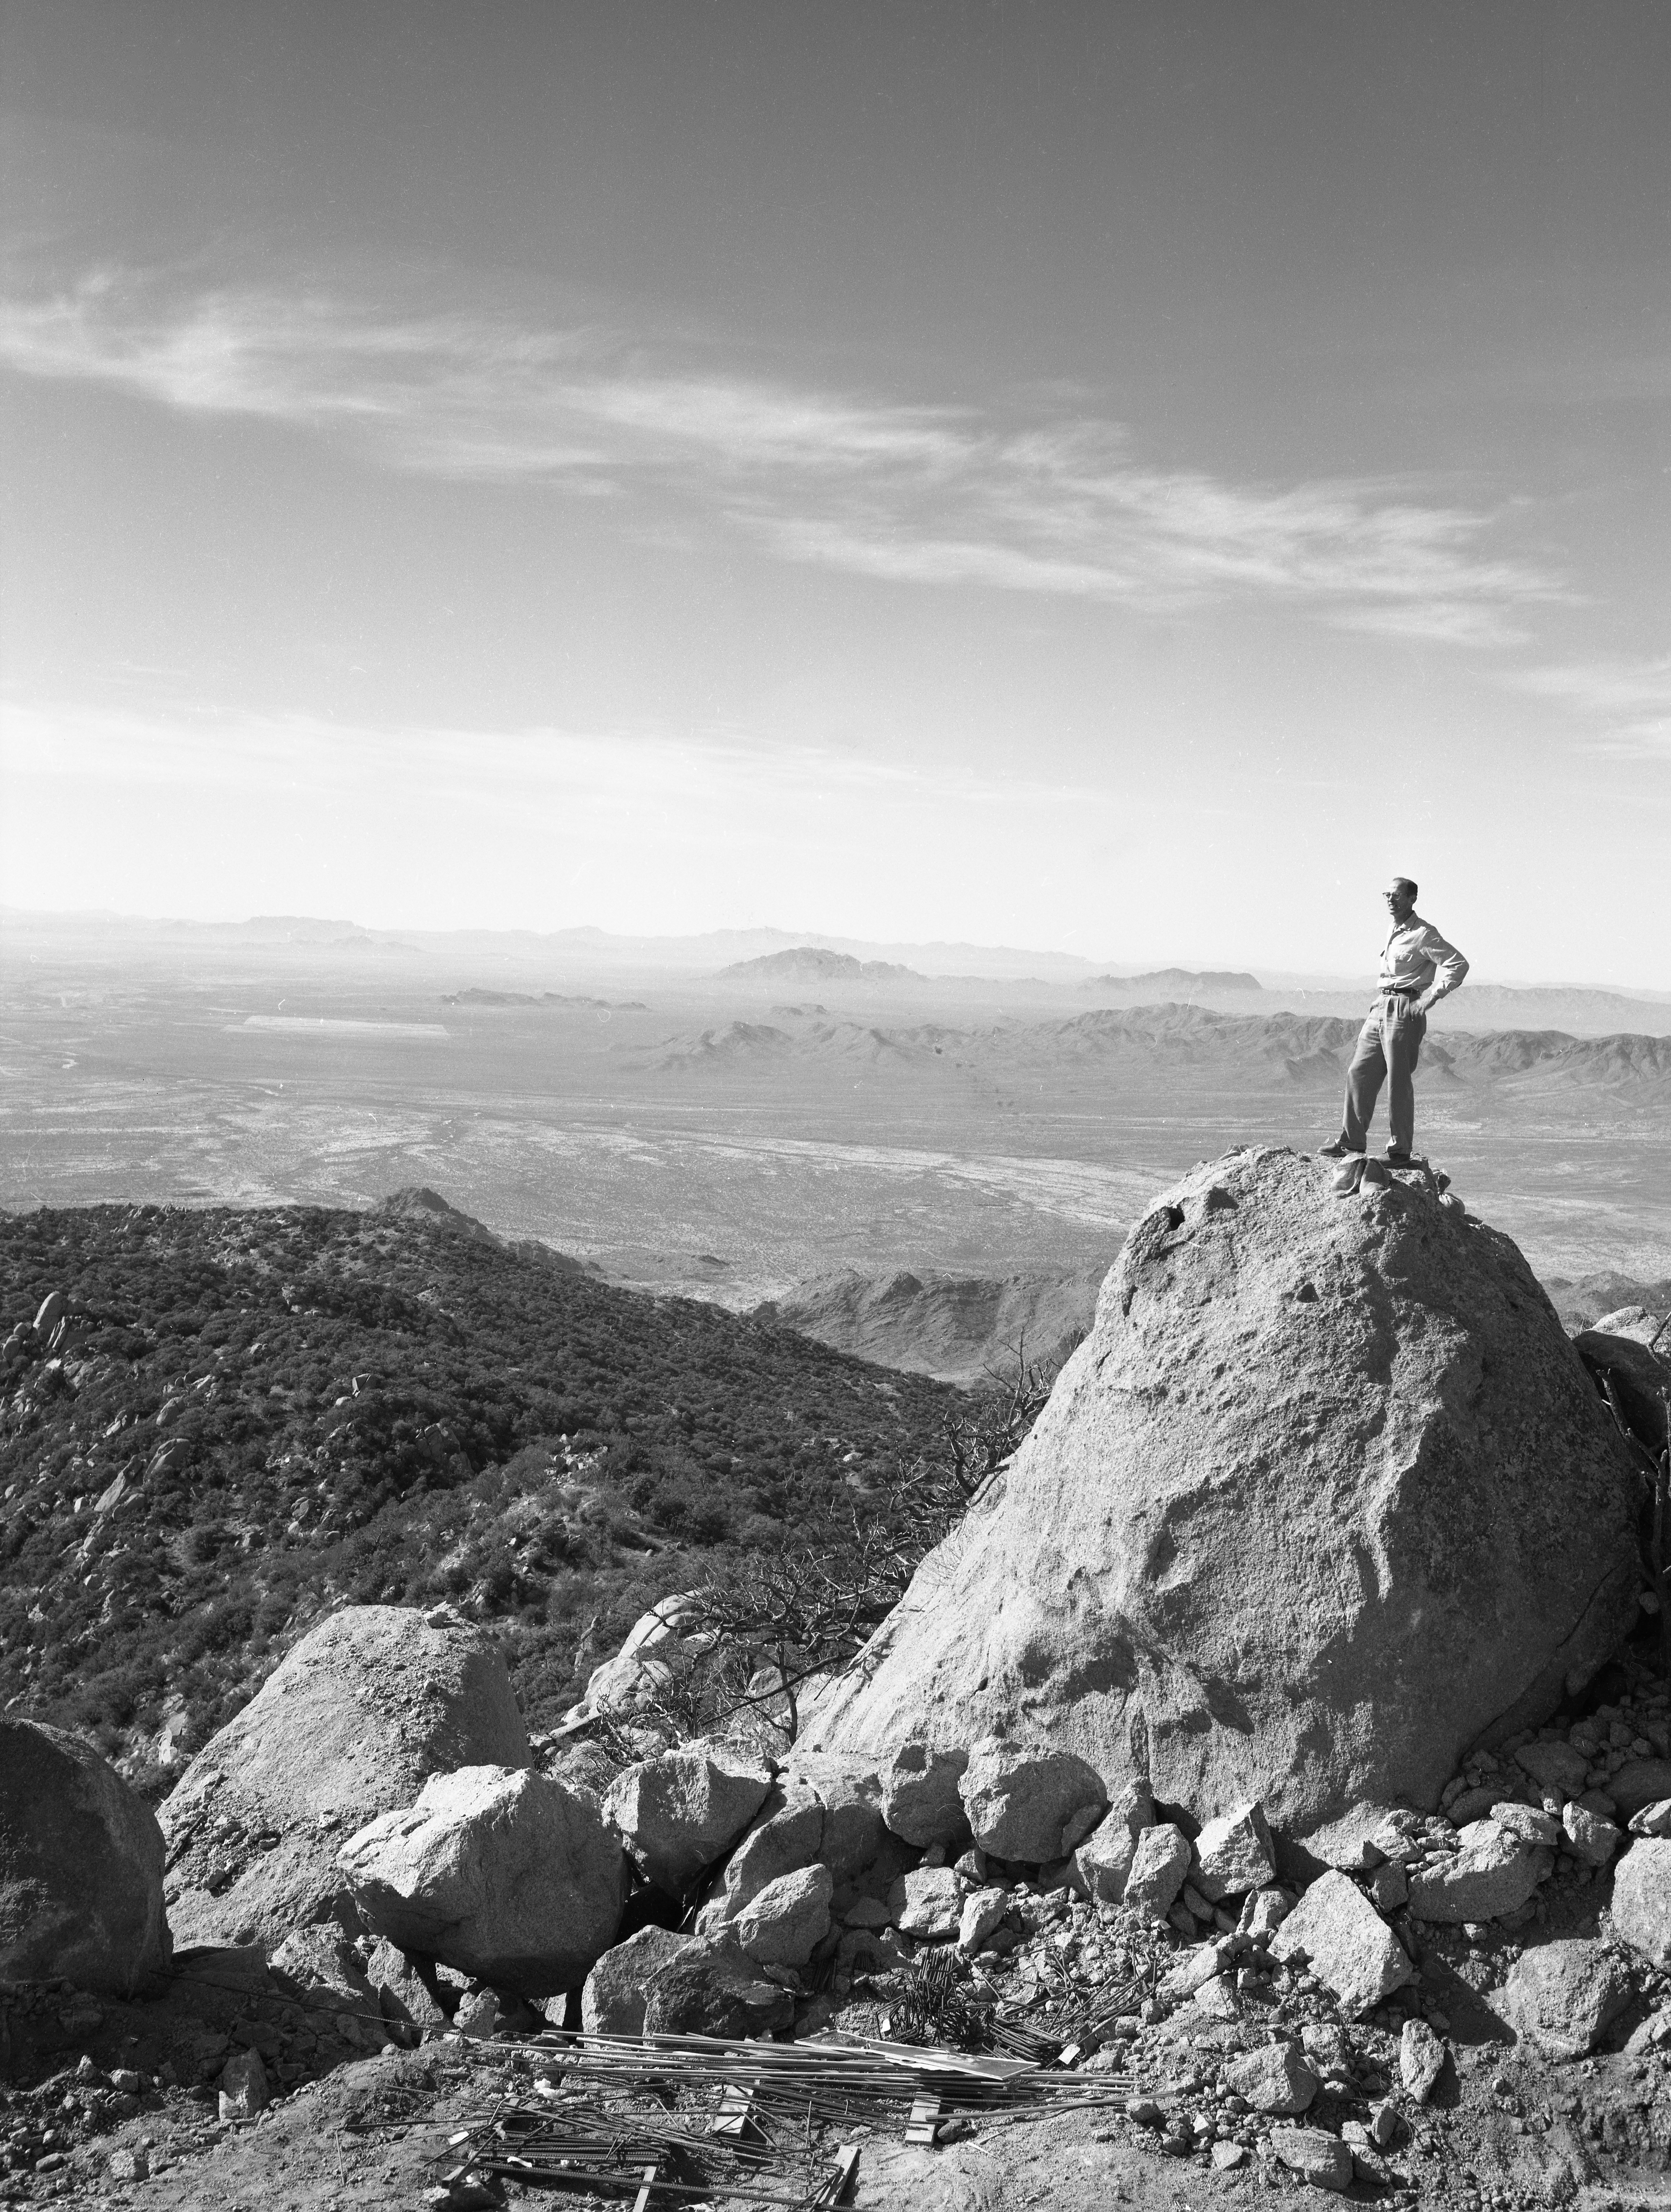

Standing High on Kitt Peak, 1958

This image is stored at NOIRLab Headquarters in Tucson, Arizona. For the original negative of this image, see KPNO Negatives envelope 642-643. It was captured around 1958. A person looks northwest at the (#1) 36-inch telescope site at NSF Kitt Peak National Observatory.

This image is part of NSF NOIRLab’s historical archives.

Credit: KPNO/NOIRLab/NSF/AURA